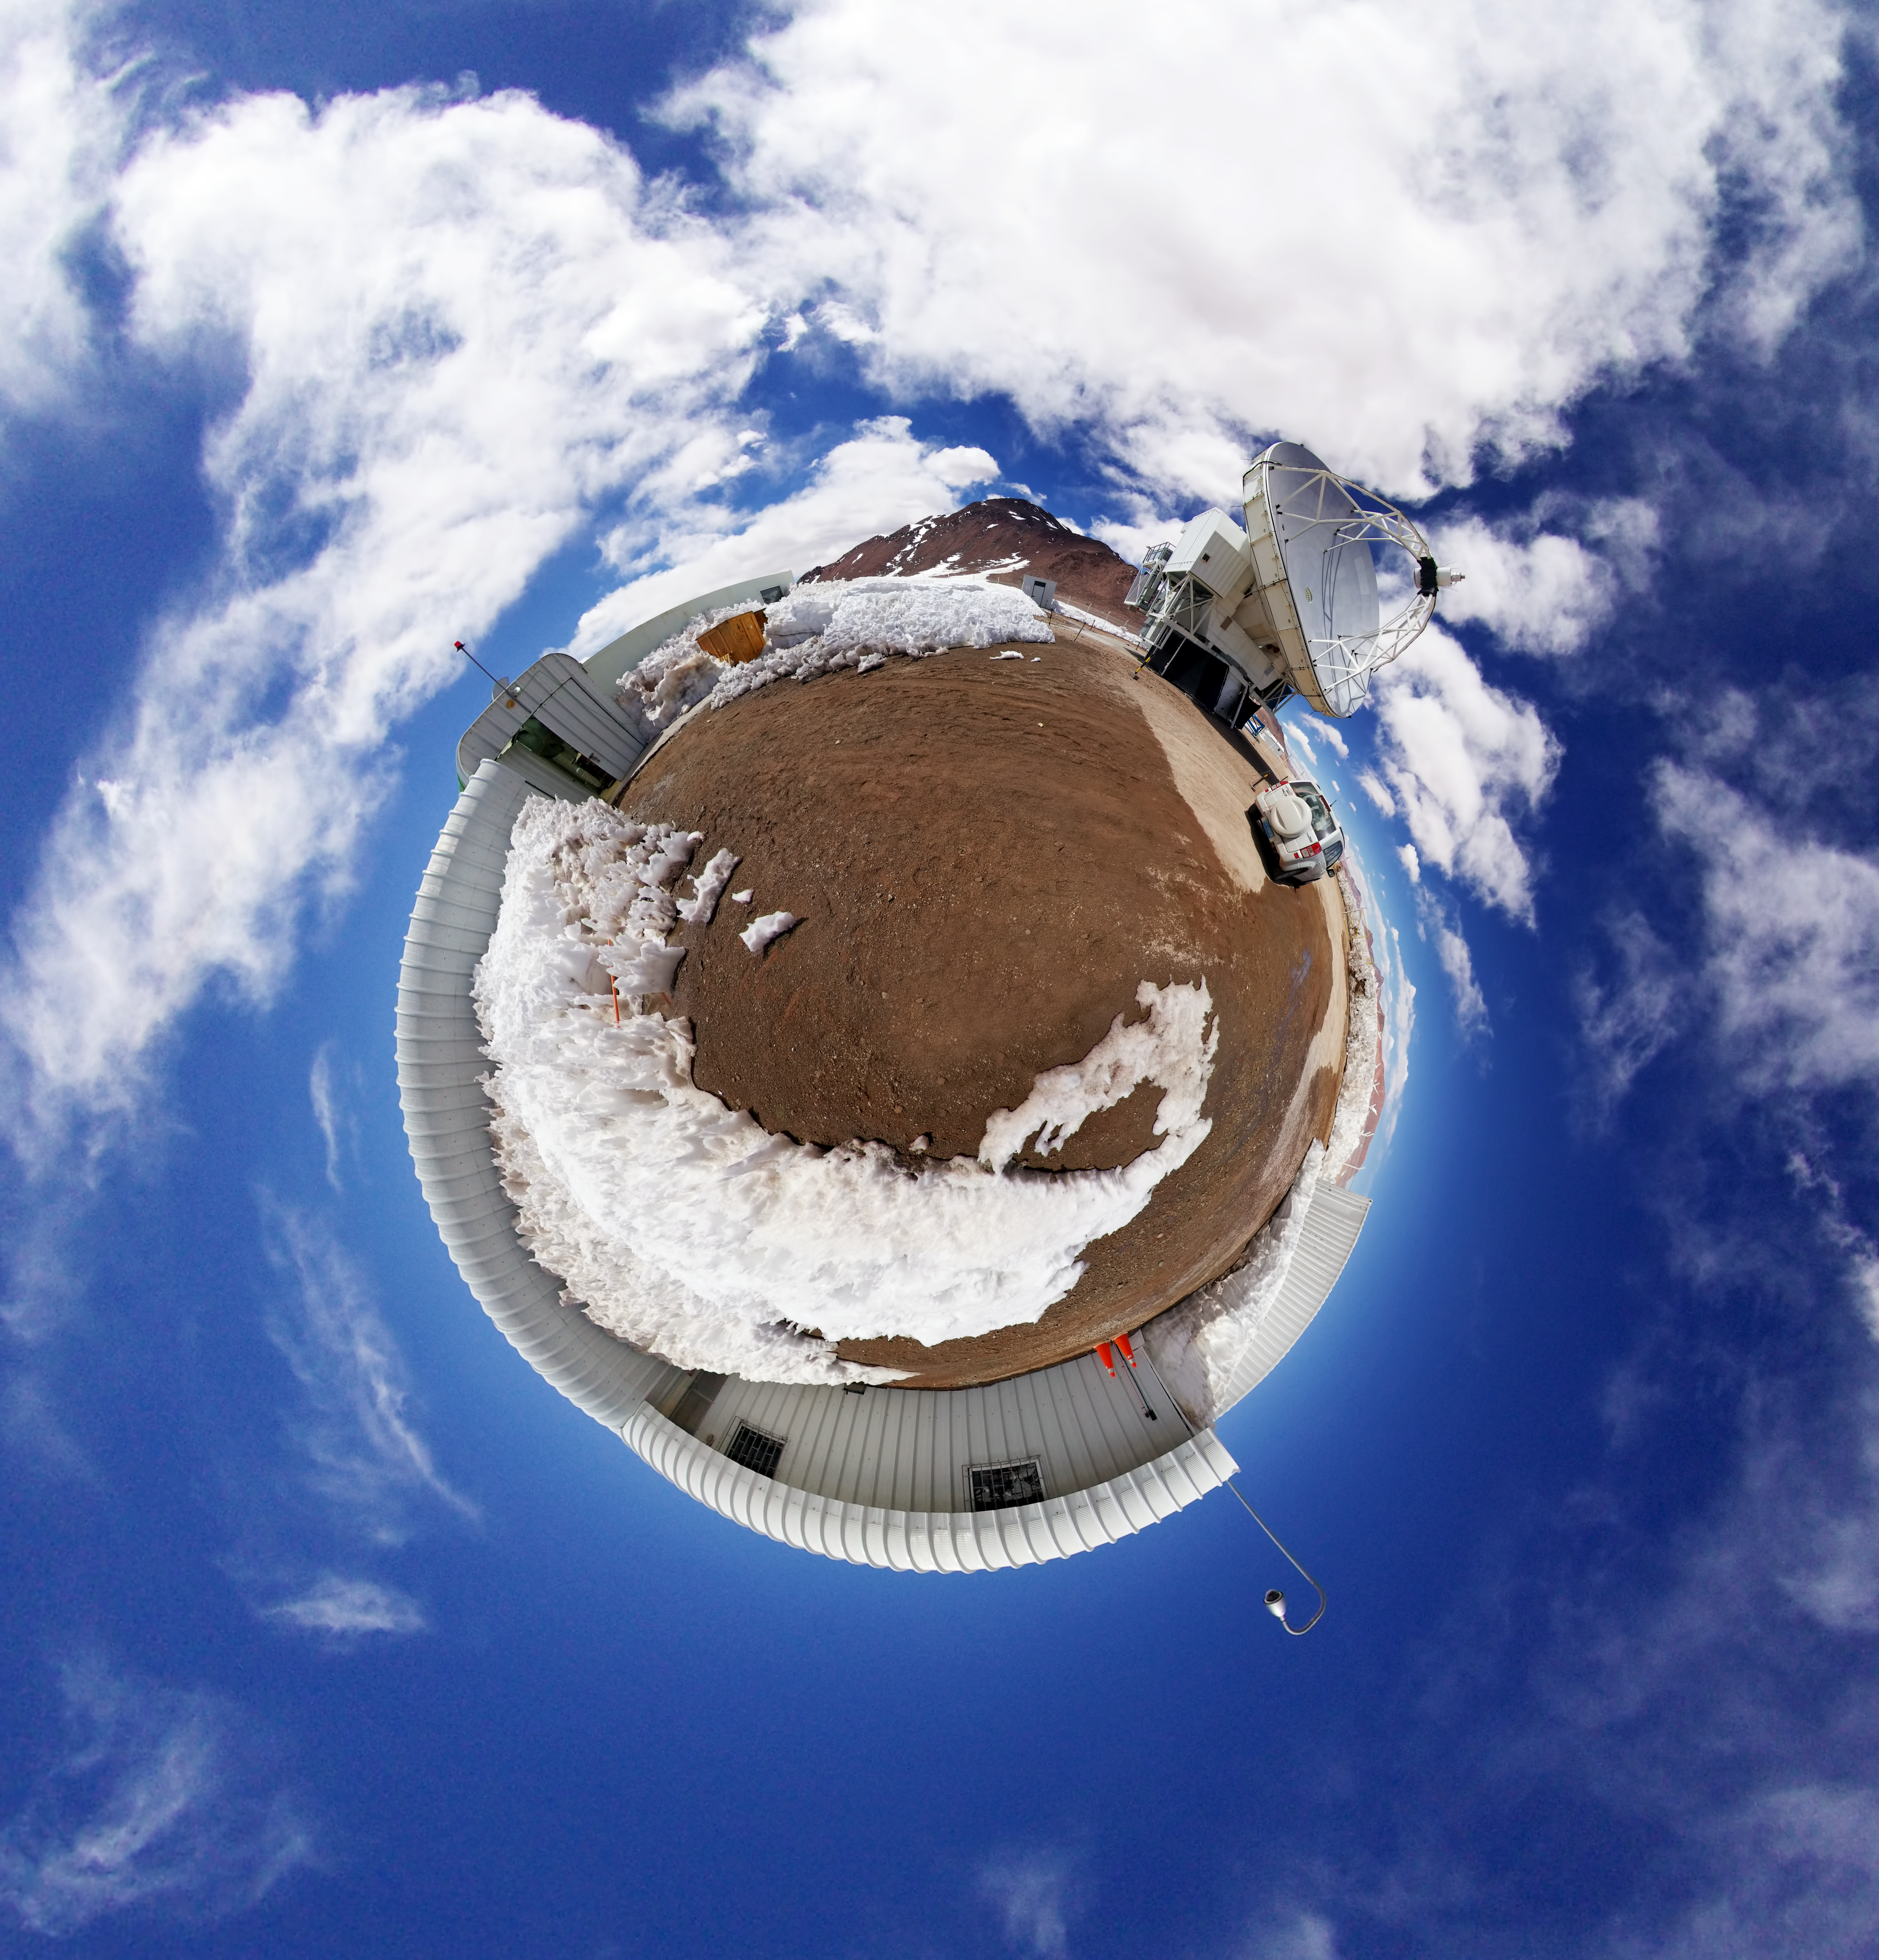

At the APEX of the globe

This whacky photo shows what the world would look like if it consisted entirely of the APEX telescope!

Credit: ESO/F.Ramiro